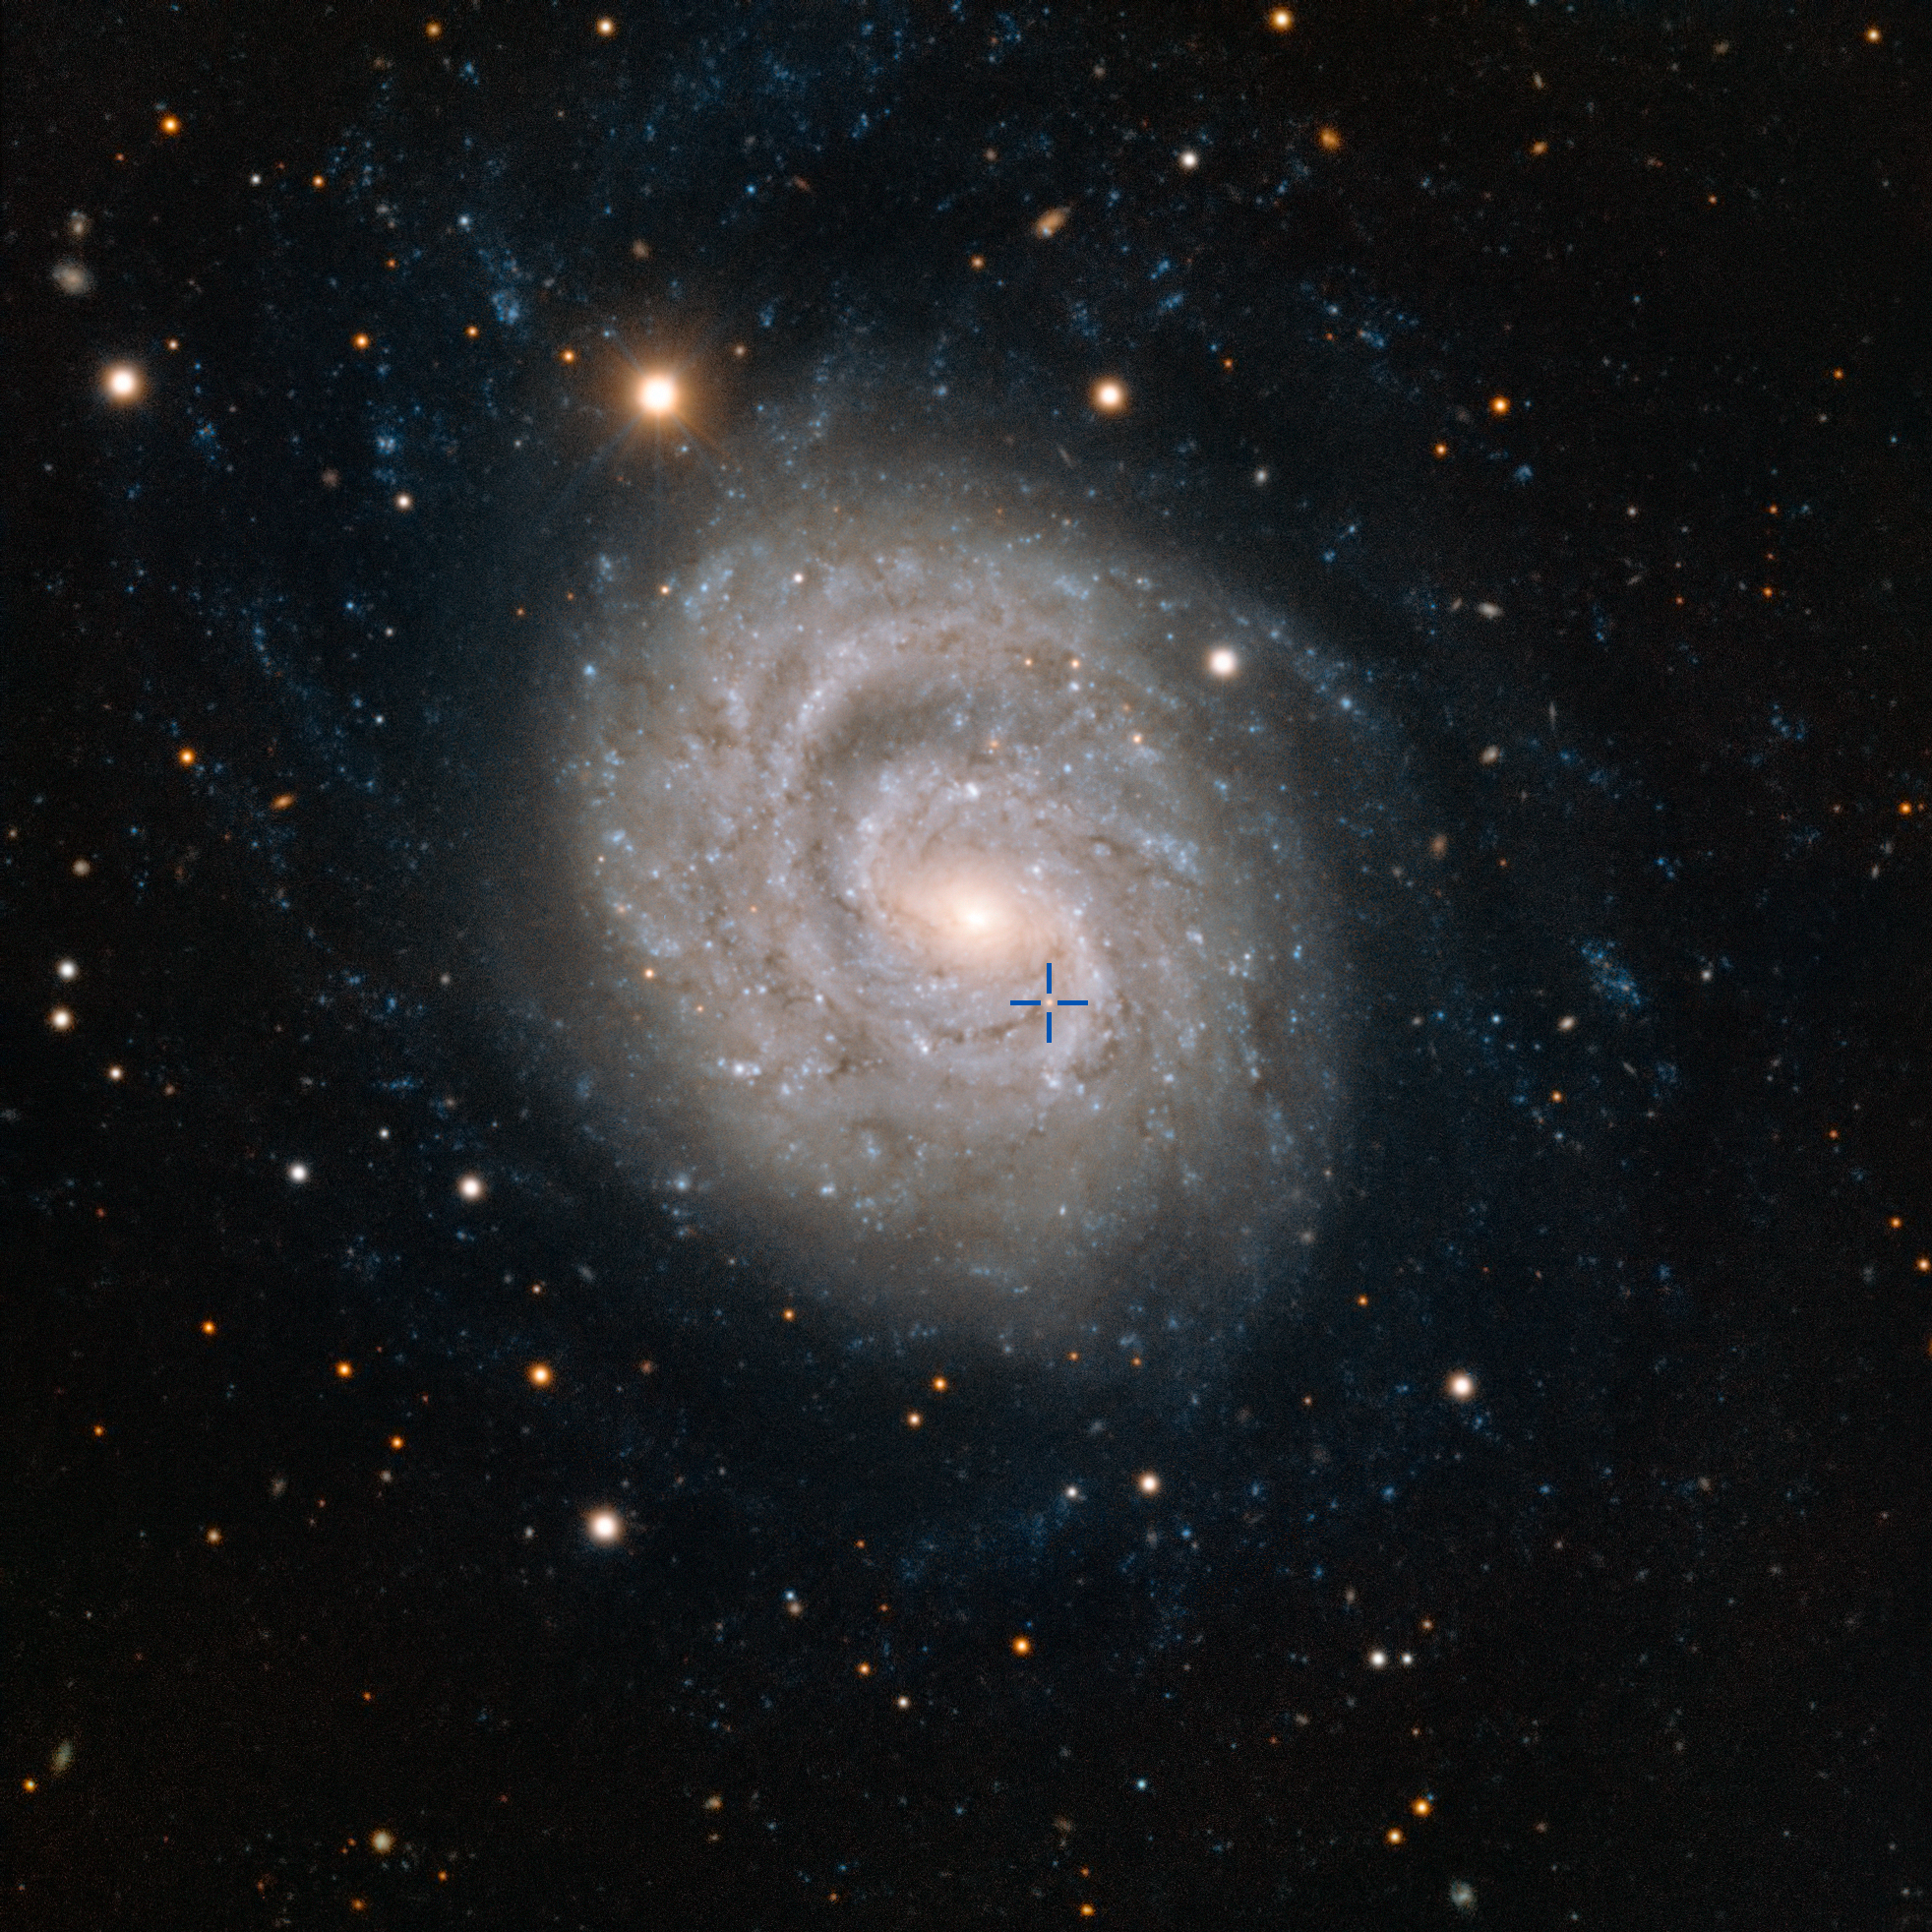

The supernova 1999em in the galaxy NGC 1637 (annotated)

This image from ESO’s Very Large Telescope at the Paranal Observatory in Chile shows NGC 1637, a spiral galaxy located about 35 million light-years away in the constellation of Eridanus (The River). In 1999 scientists discovered a Type II supernova in this galaxy and followed its slow fading over the following years. The position of the supernova is marked.

Credit: ESO